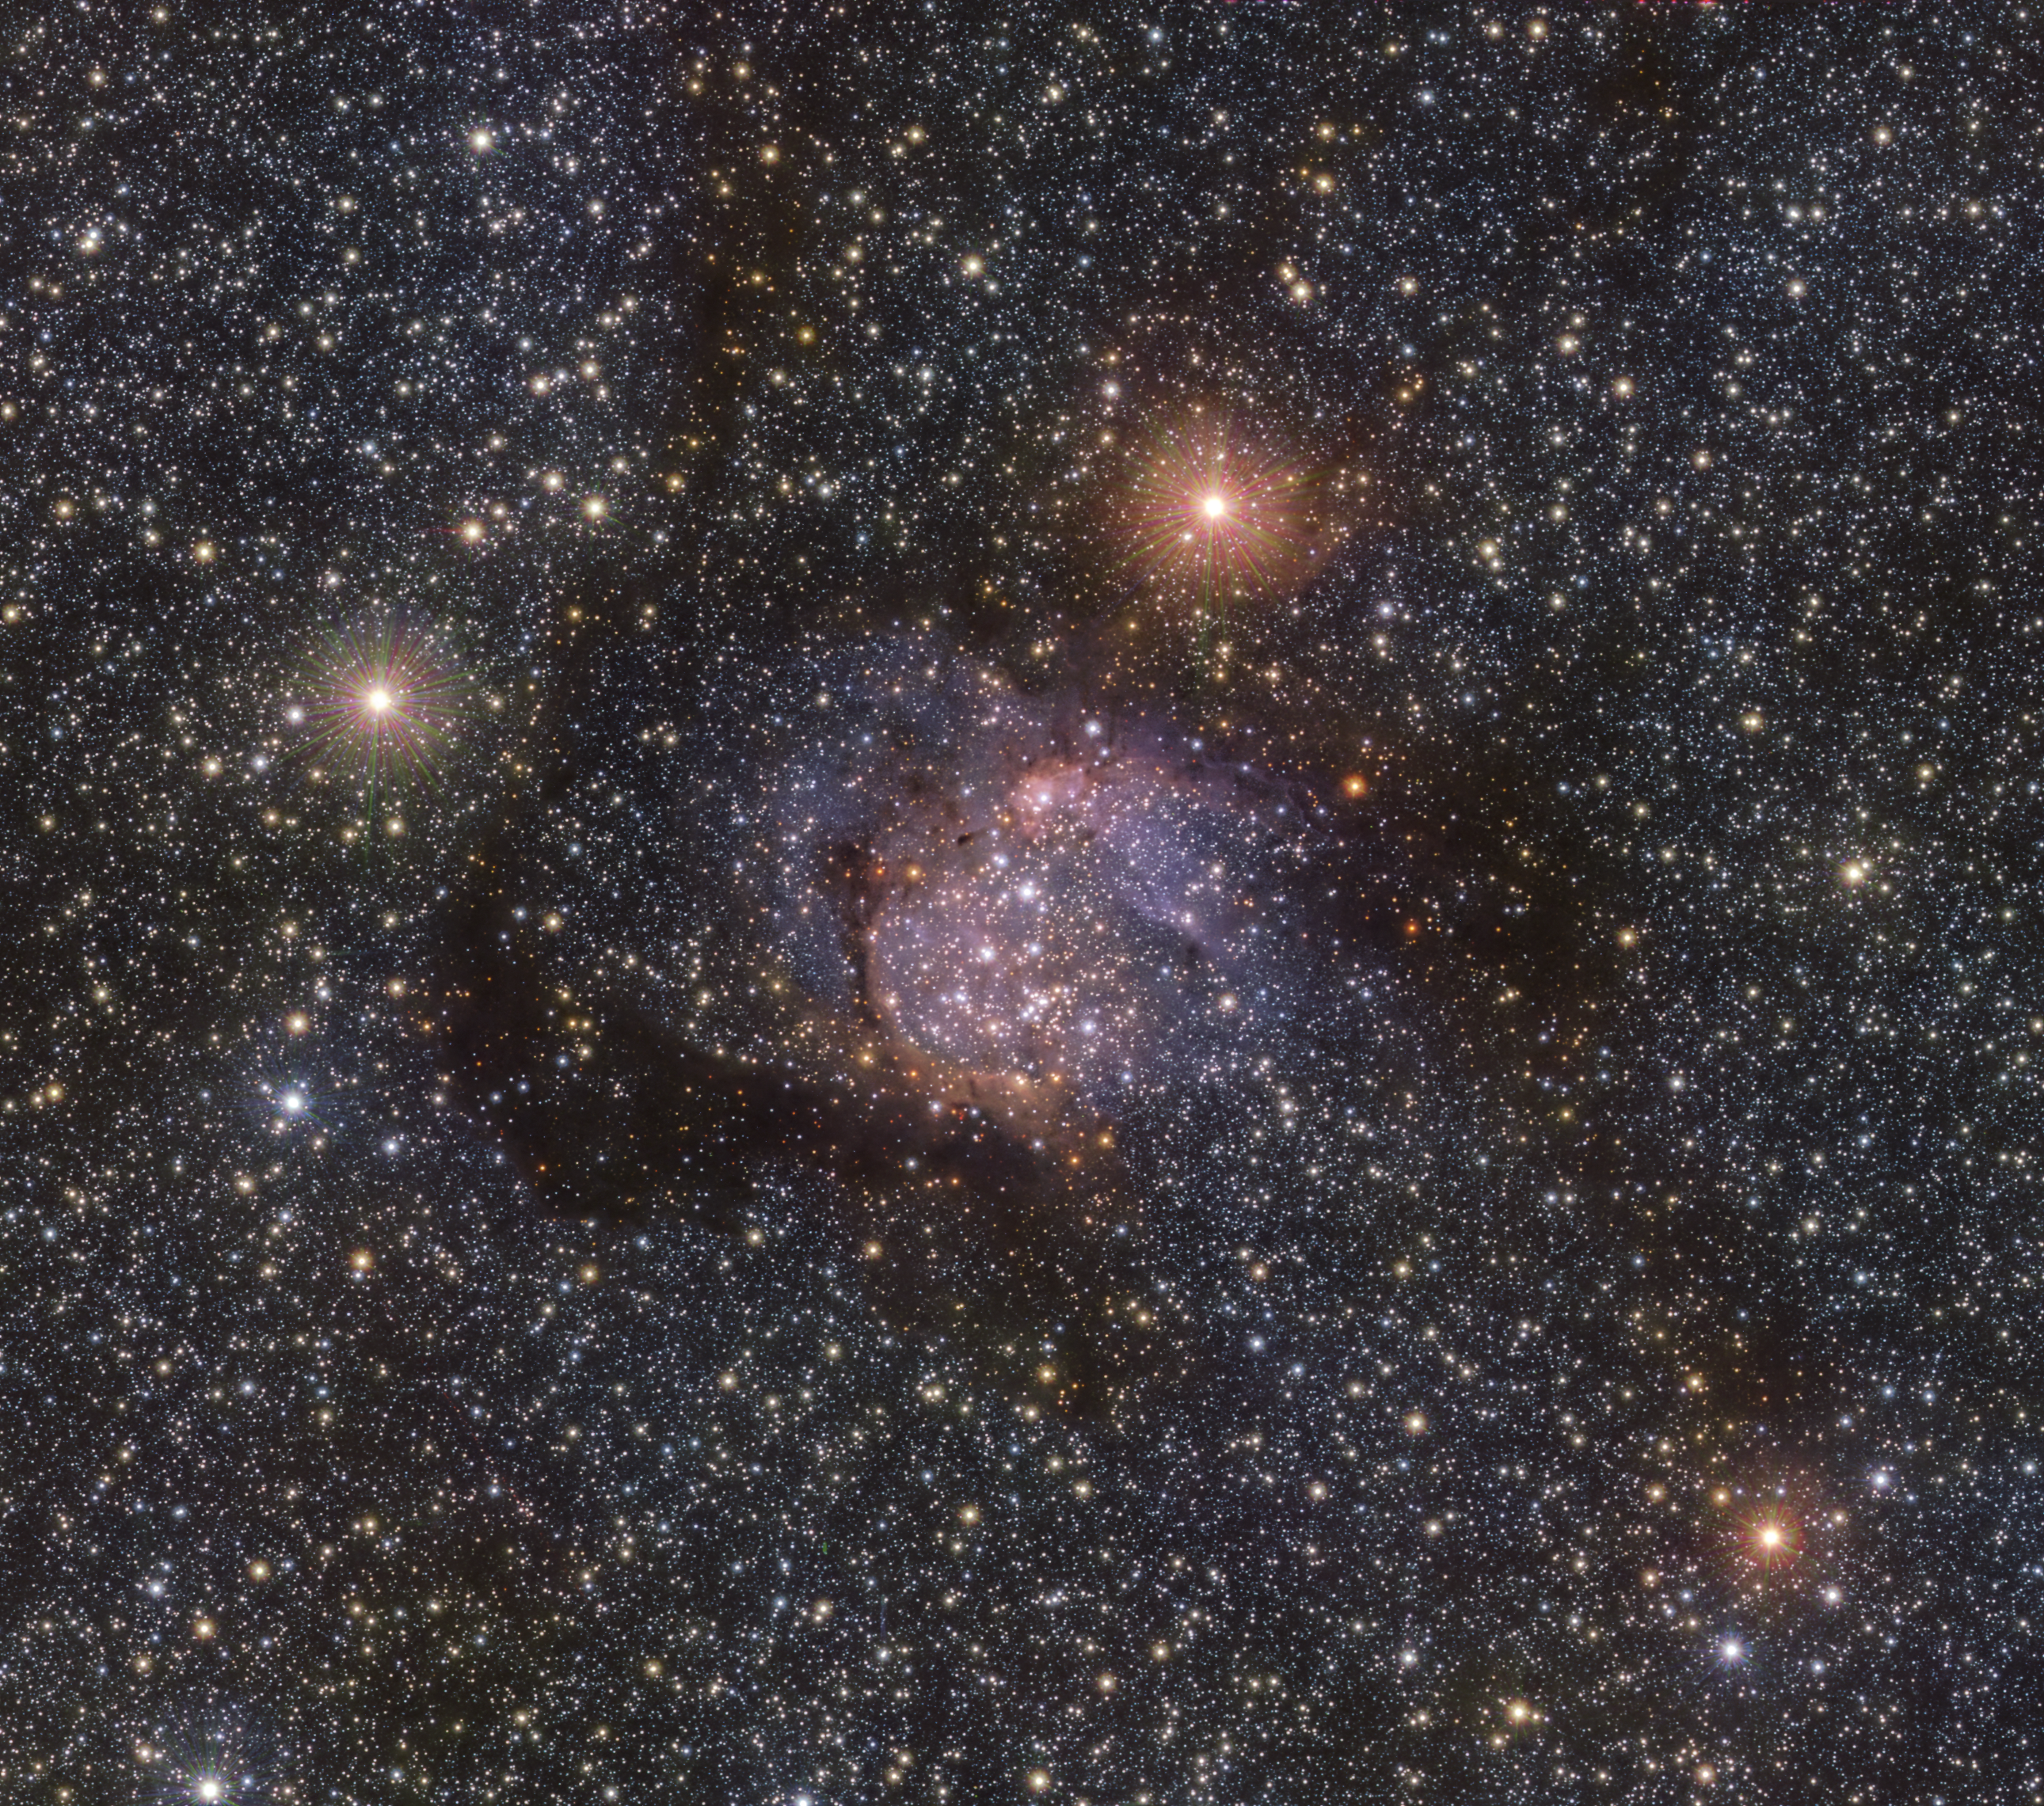

The Sh2-54 nebula in the infrared with VISTA

This image of the spectacular Sh2-54 nebula was taken in infrared light using ESO’s VISTA telescope at Paranal Observatory in Chile. The clouds of dust and gas that are normally obvious in visible light are less evident here, and in this light we can see the light of the stars behind the nebulae now piercing through.

Credit: ESO/VVVX